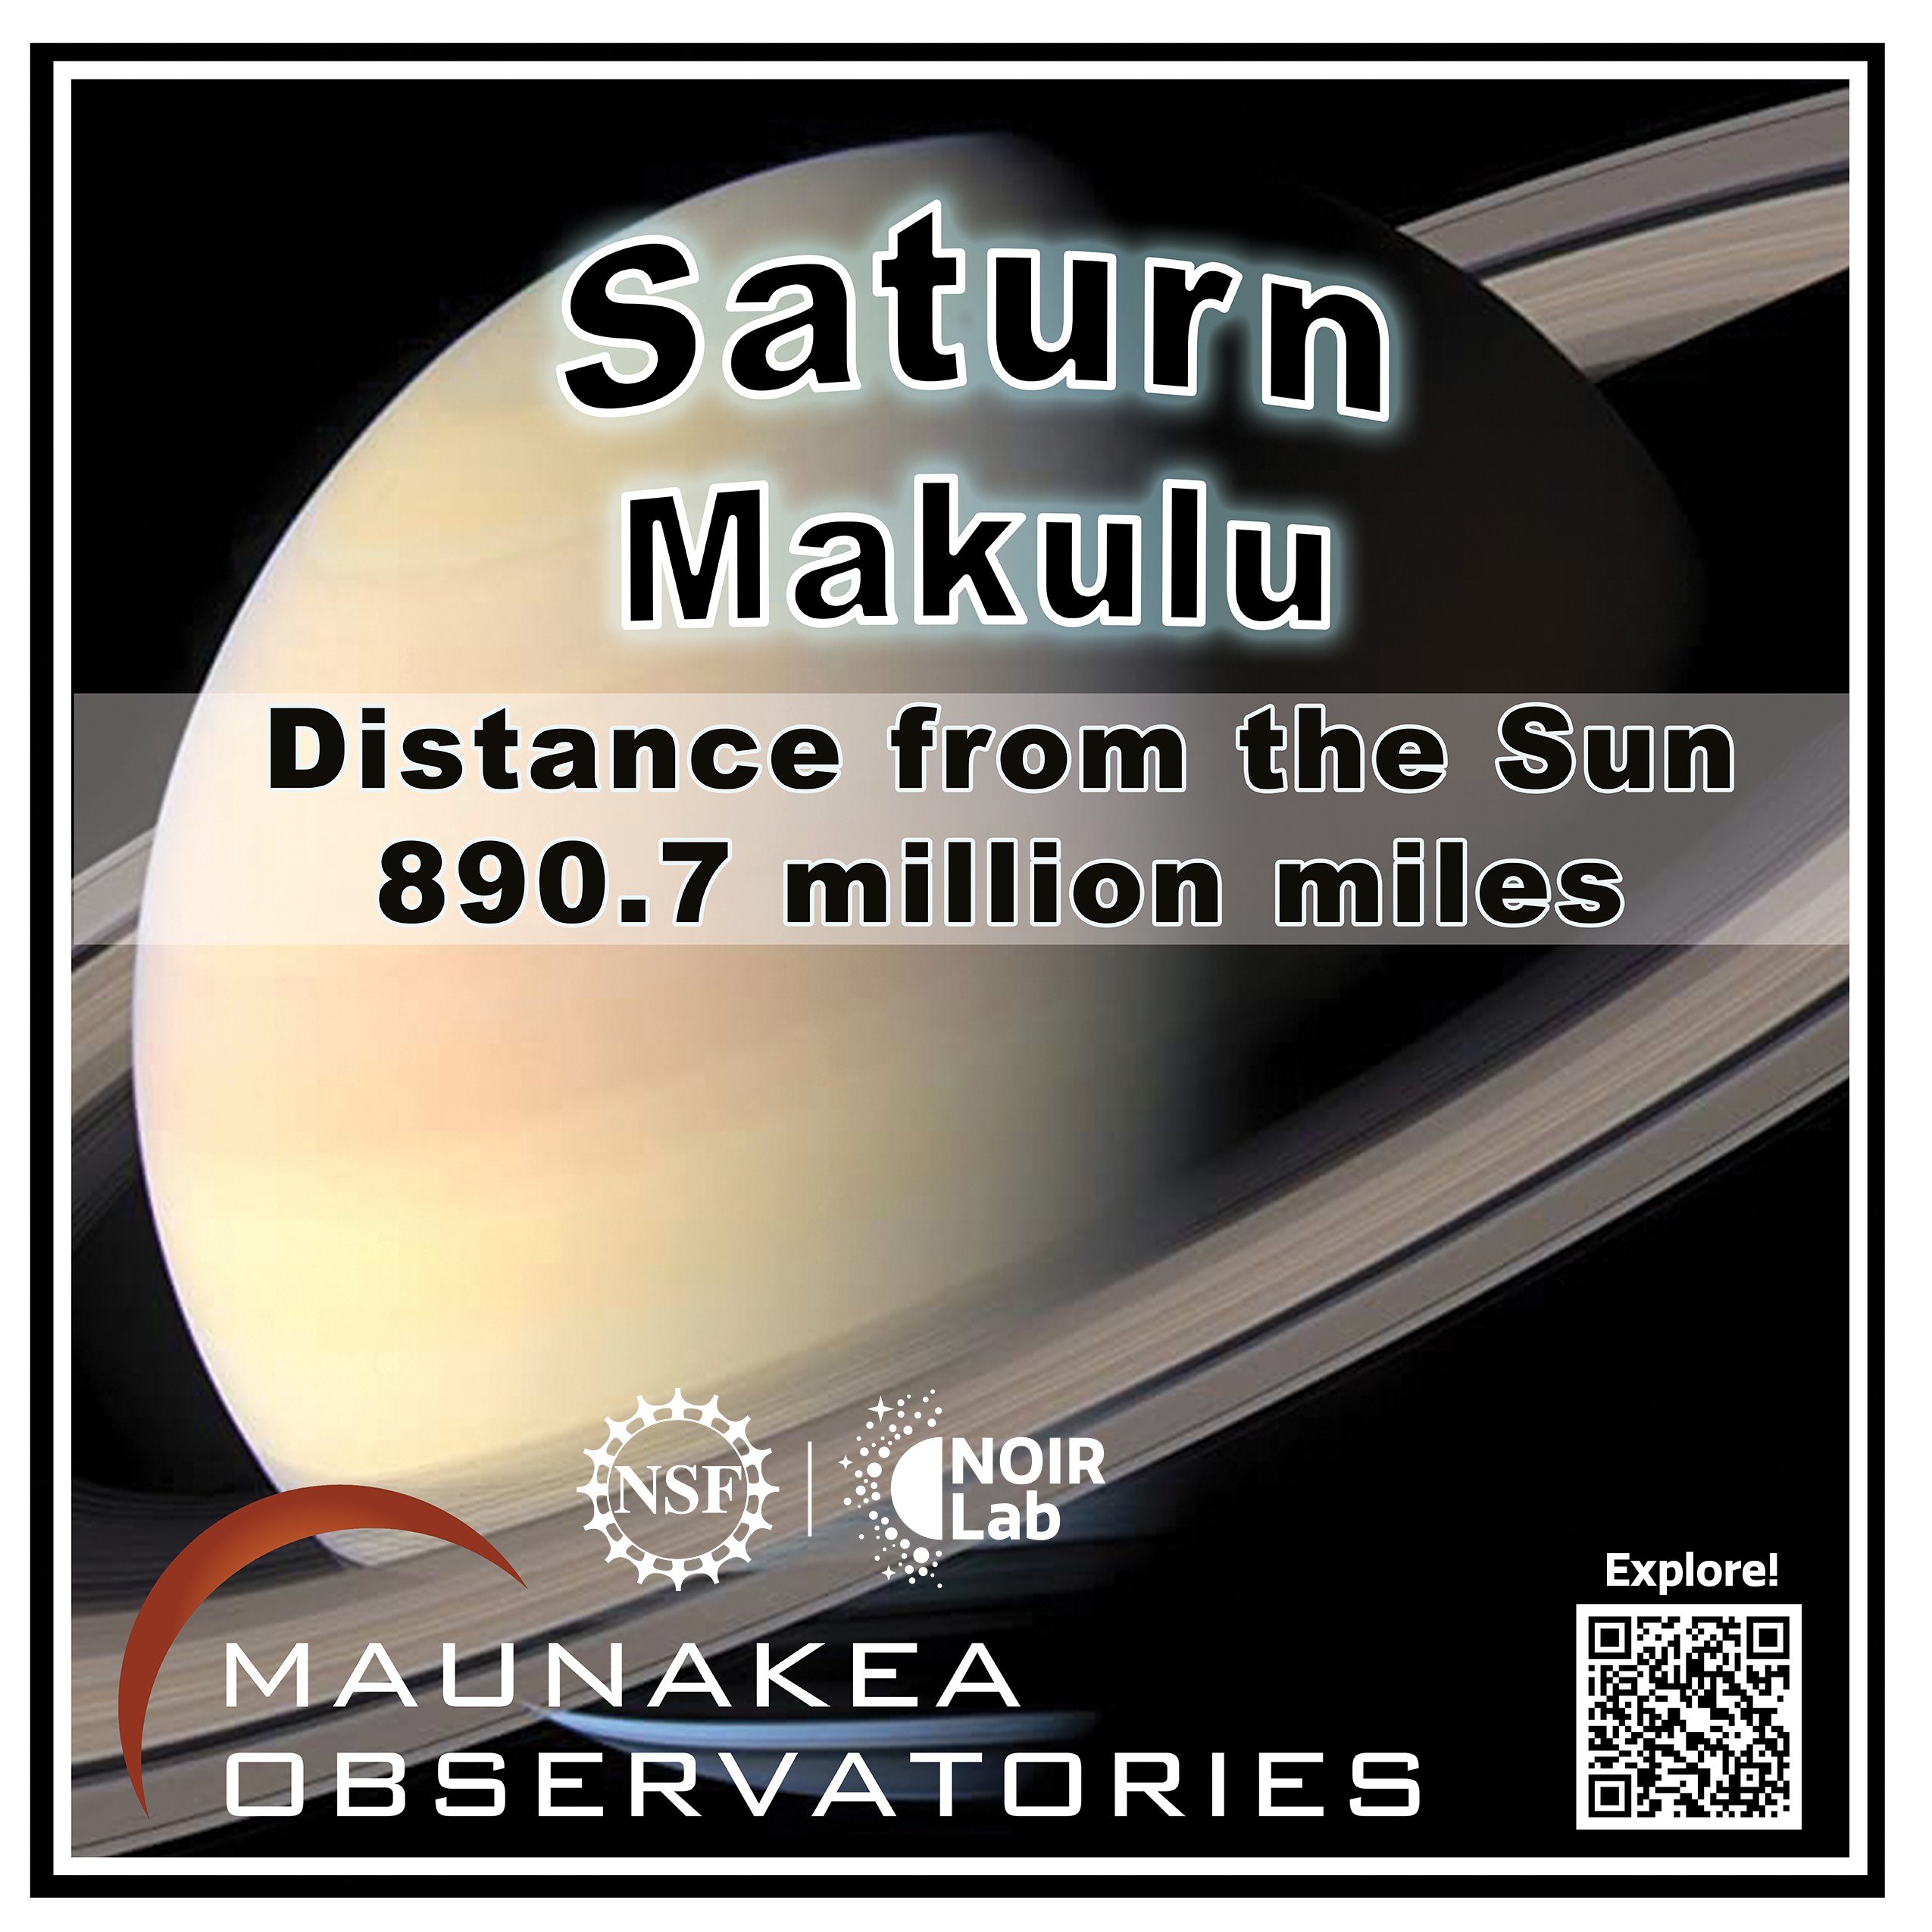

Solar System Walk Decal - Saturn

Credit: Maunakea Astronomy Outreach Committee